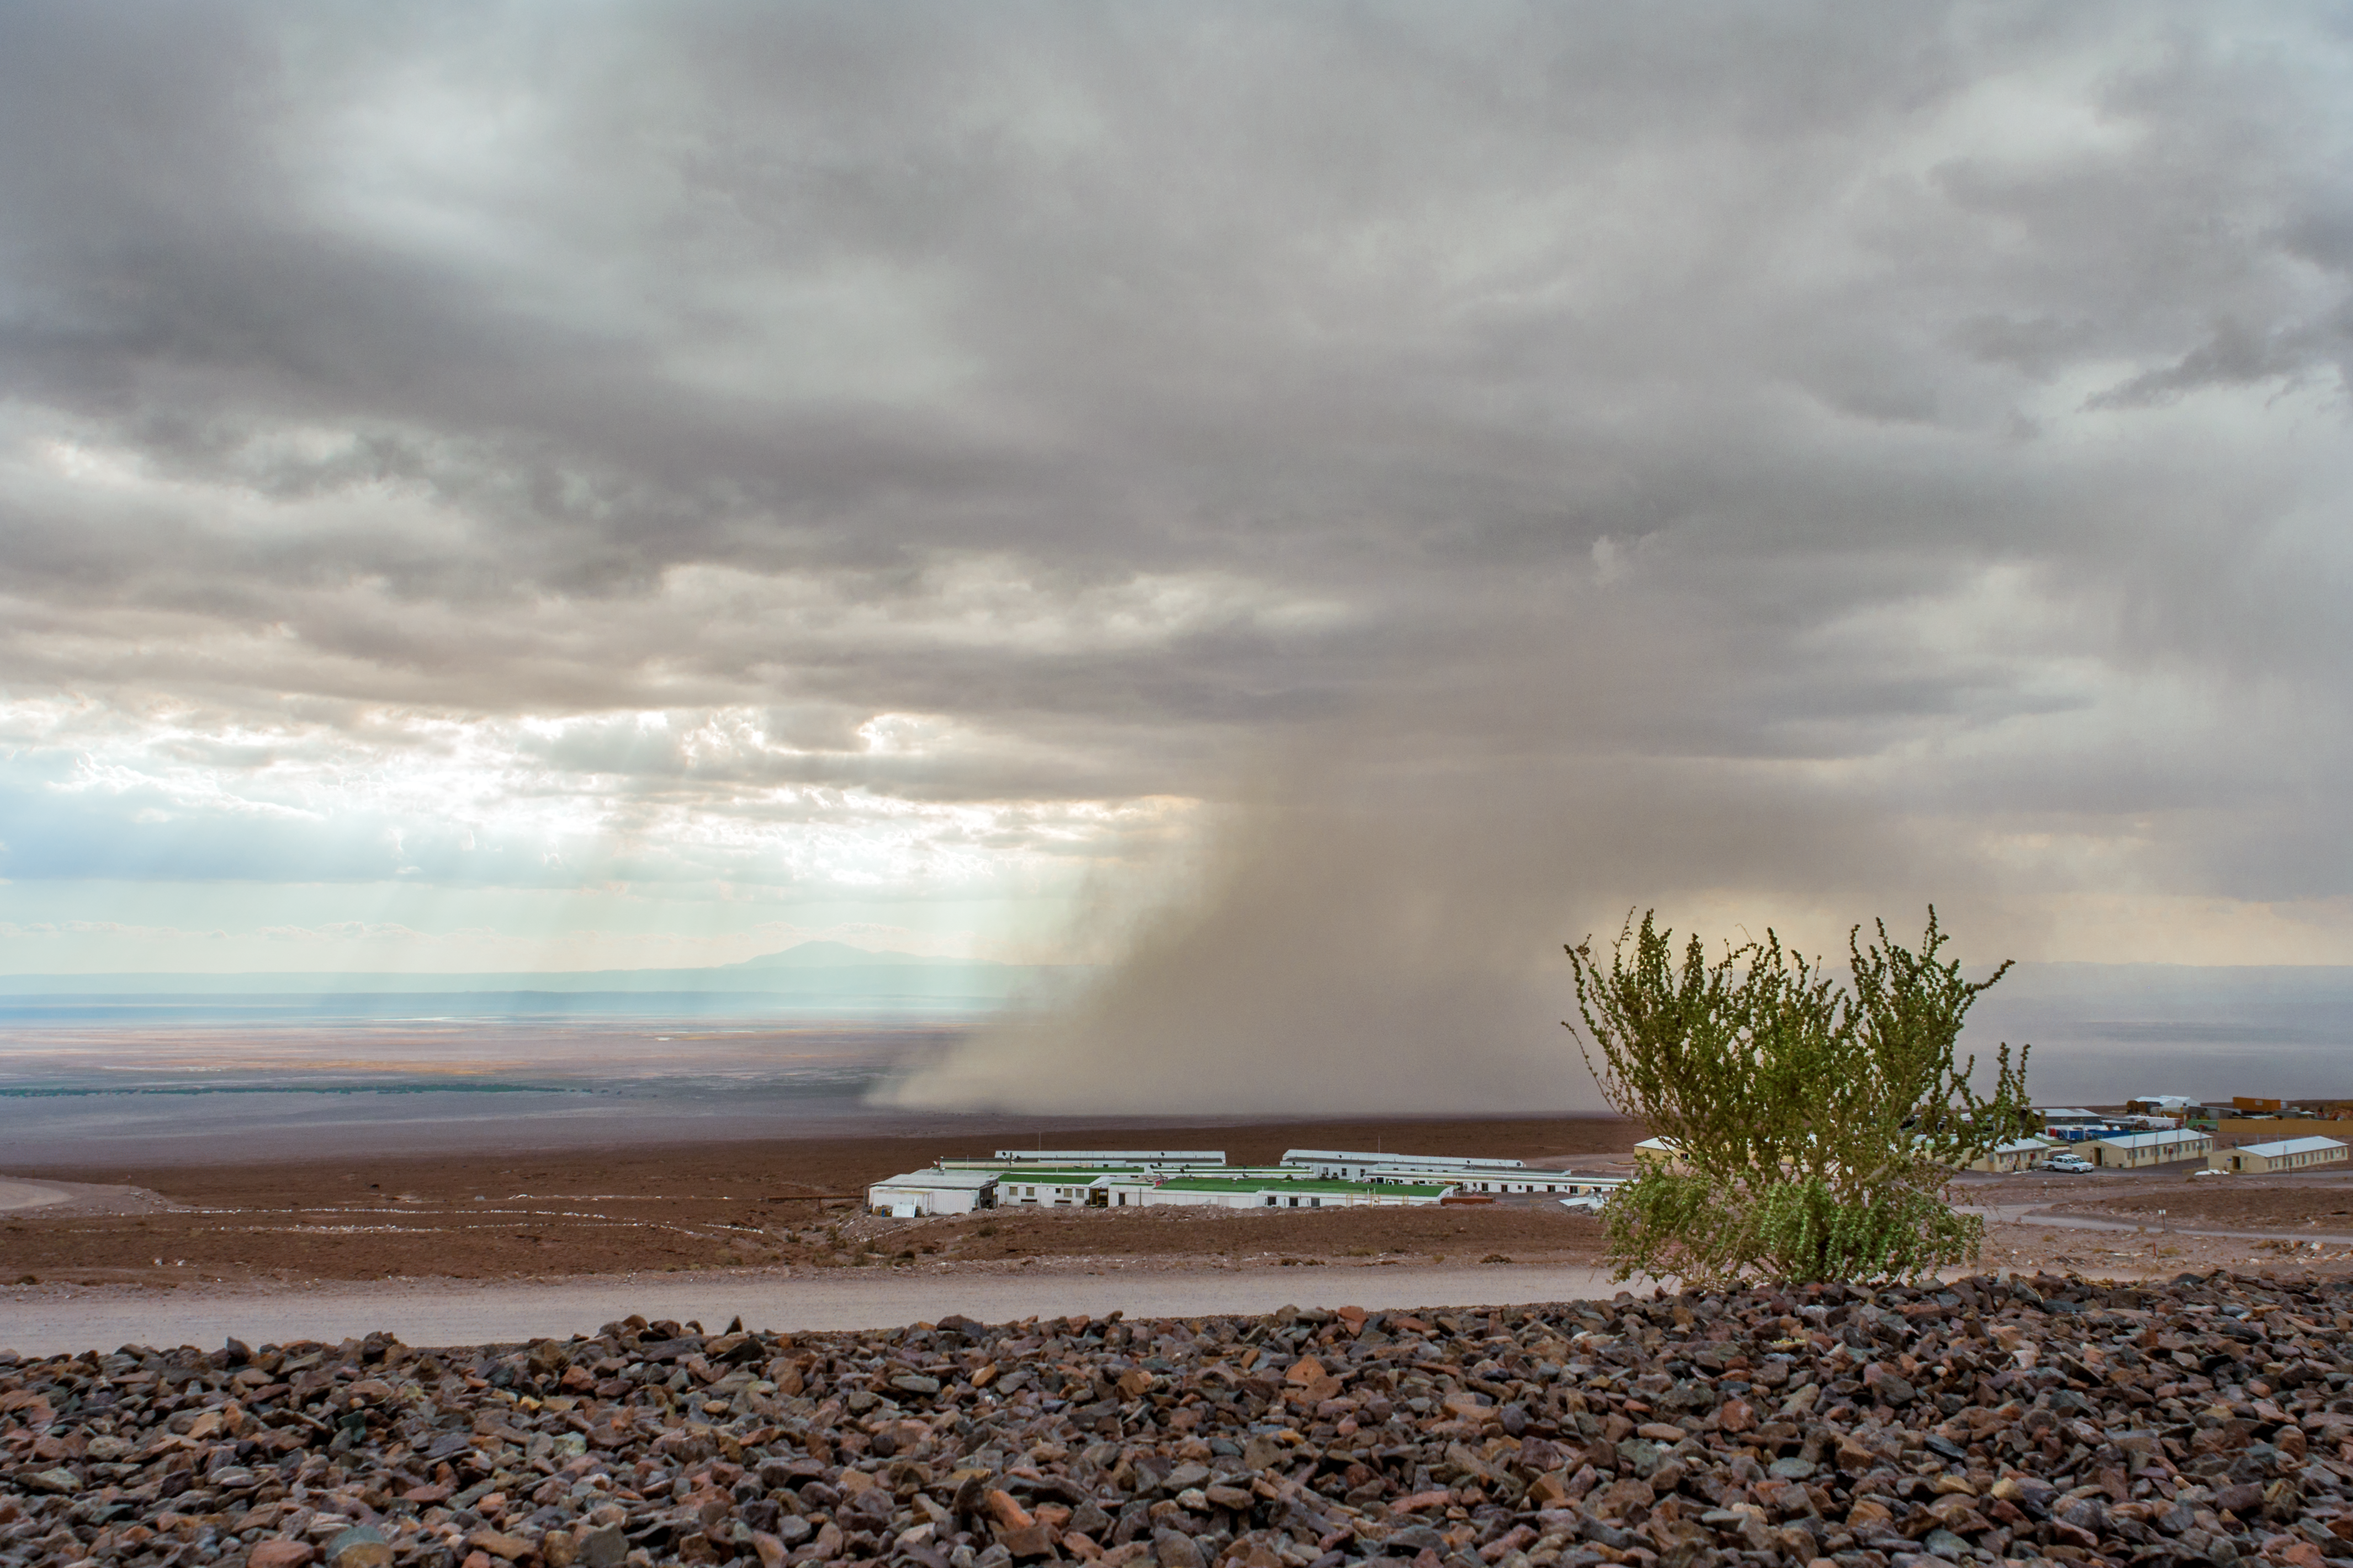

A desert deluge

Beyond the ALMA OSF, a rain cloud lets fall a deluge of dishwater-brown rain from its low-hanging belly. On the left of this image, the Salar de Atacama, or Atacama salt flats, can be made out.

Credit: S. Otarola/ESO